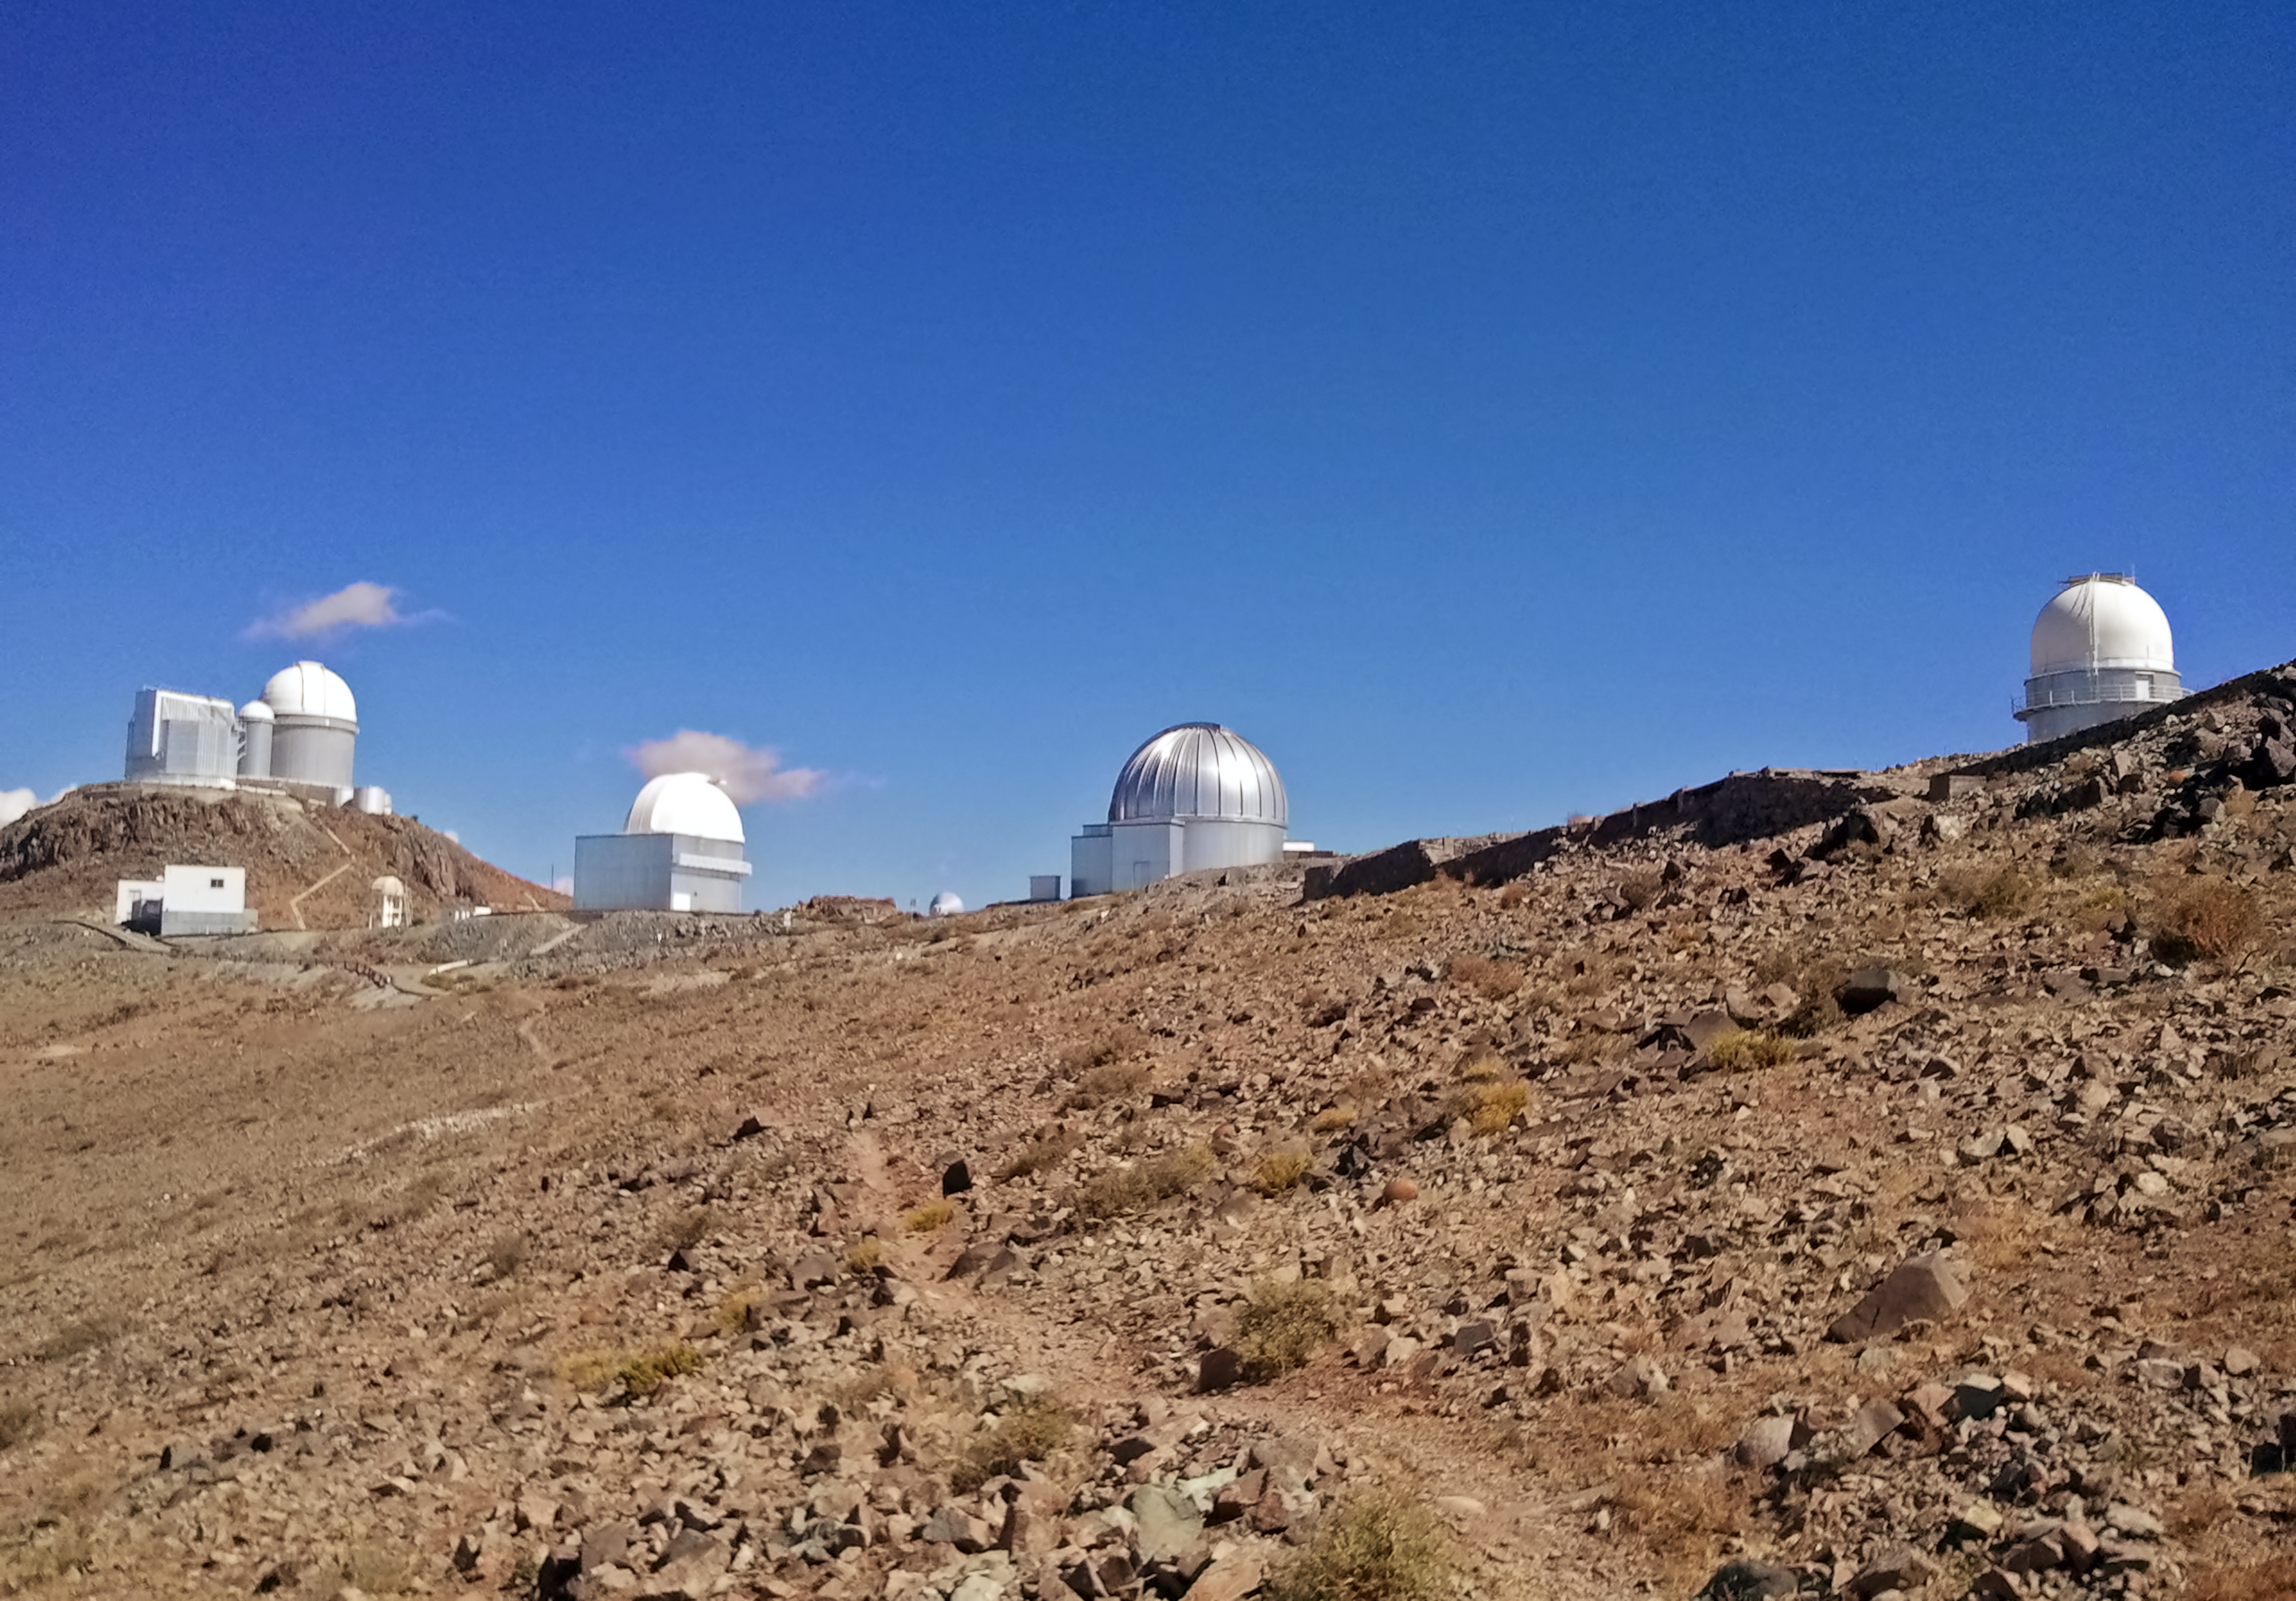

La Silla – ESO's first observatory

La Silla – ESO's first observatory. The site is located at the outskirts of the Chilean Atacama Desert, 600 km north of Santiago de Chile and at an altitude of 2400 metres.

Credit: ESO/A. Santerne